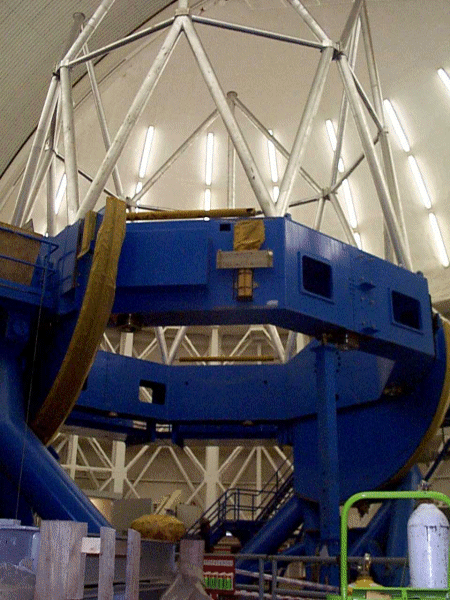

The telescope trusses being installed at Gemini South. October 18, 1999

Credit: International Gemini Observatory/AURA